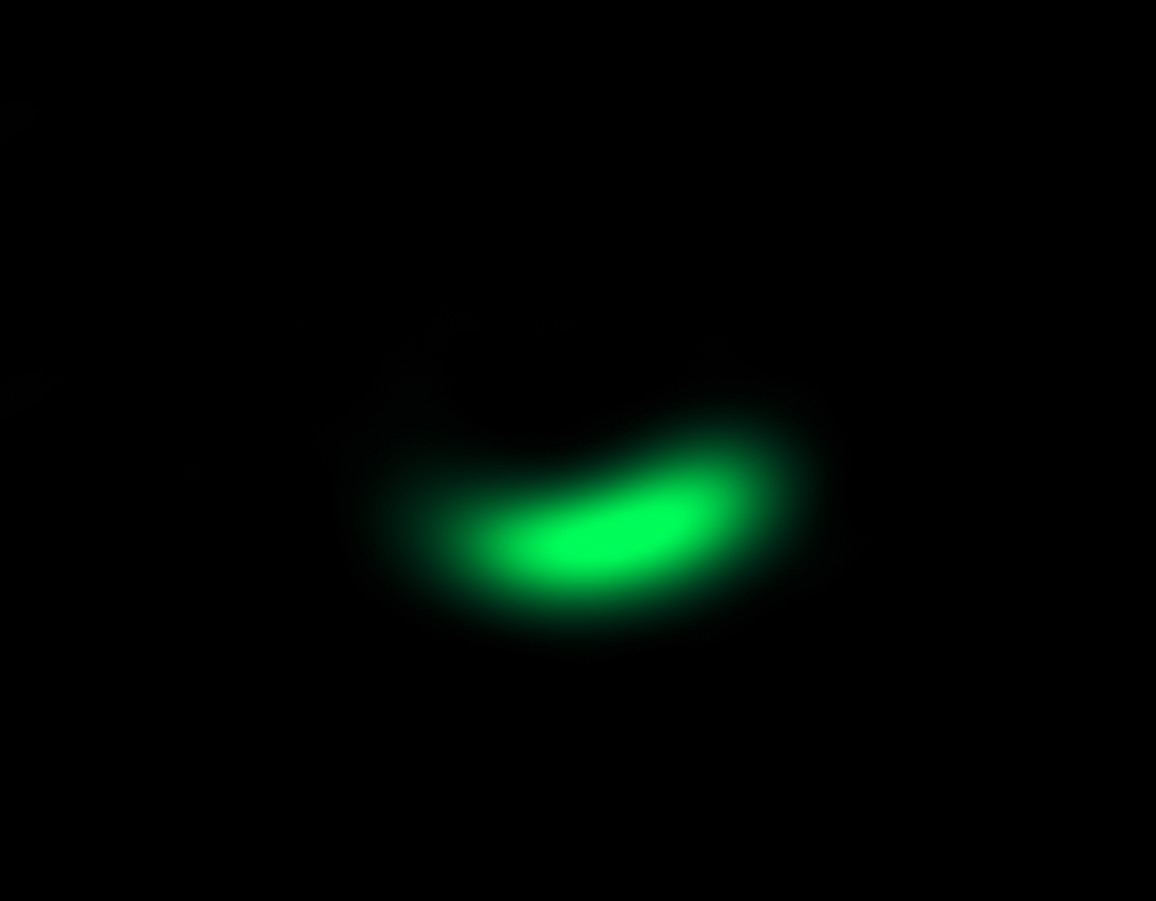

ALMA image of comet factory around Oph-IRS 48

This image from the Atacama Large Millimeter/submillimeter Array (ALMA) shows the dust trap in the disc that surrounds the system Oph-IRS 48. The high asymmetry of the dust emission between the southern and northern part of the disc (at least a factor of 130) is indicative of the presence of such a dust trap. The dust trap provides a safe haven for tiny particles in the disc, allowing them to clump together and grow to sizes that allow them to survive on their own.

Credit: ALMA (ESO/NAOJ/NRAO)/Nienke van der Marel